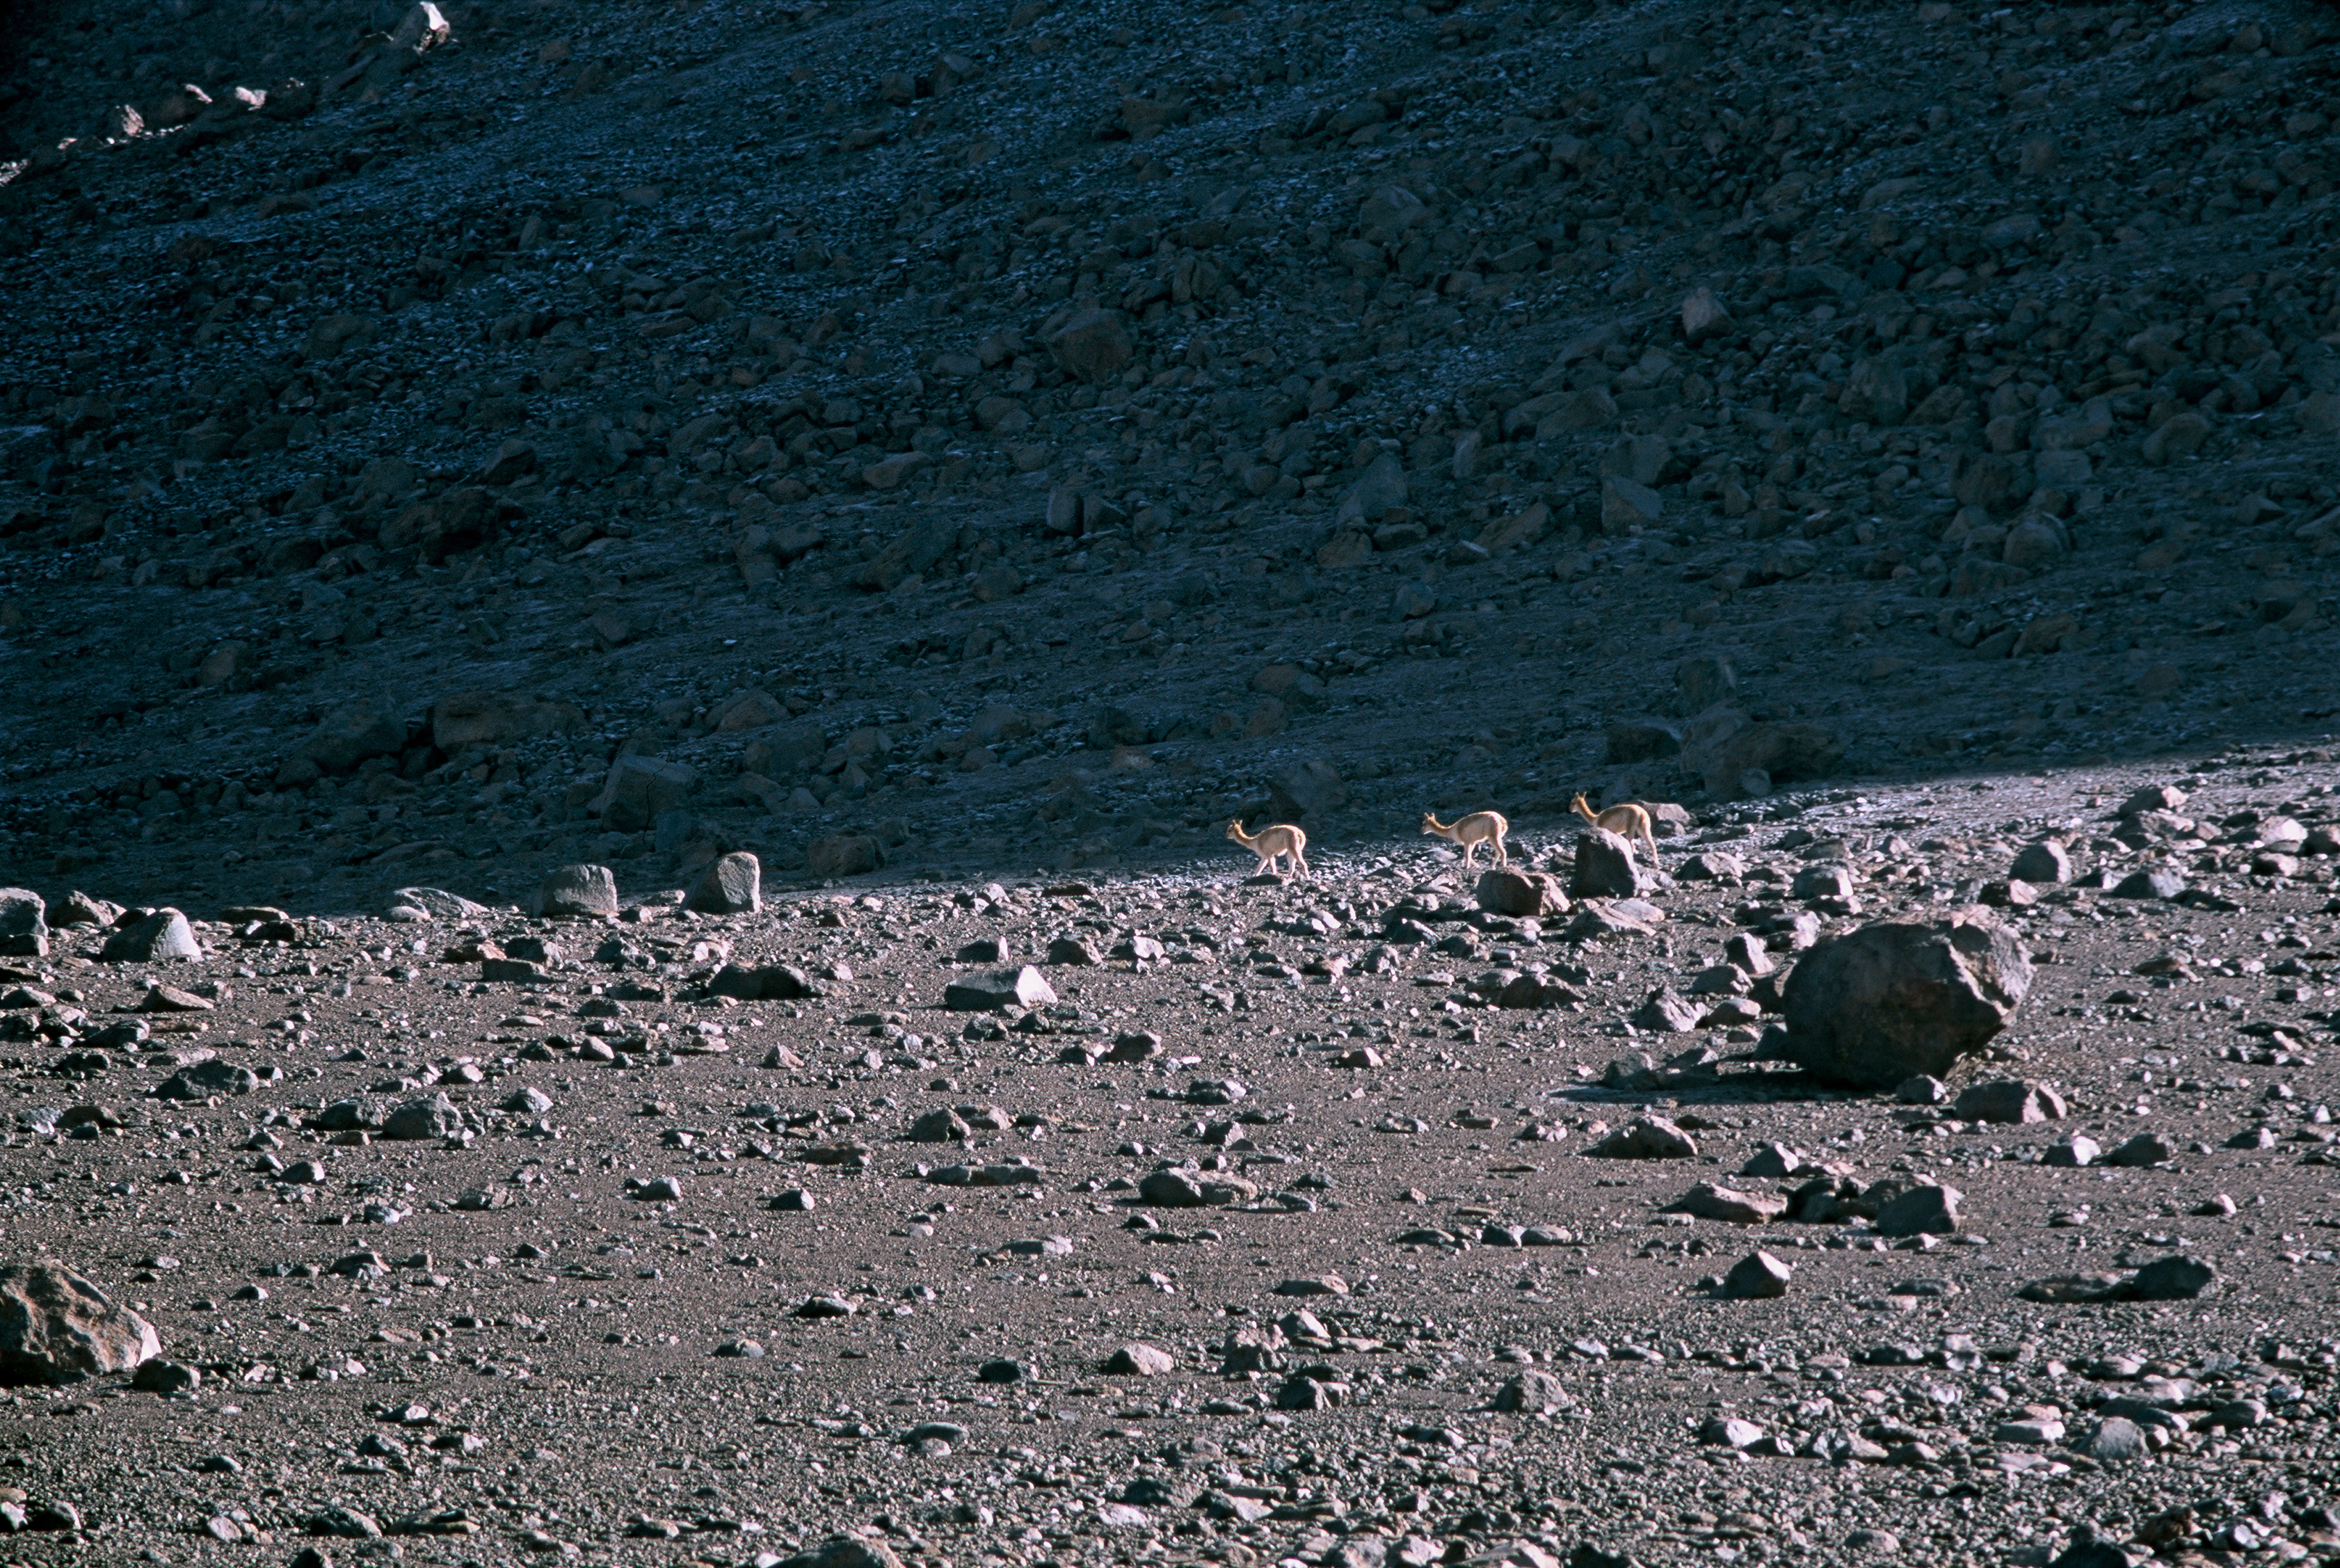

Vicuña herd

Life at high altitude. A vicuna herd at Chajnantor. Image taken in 2002.

Credit: ESO/H.H.Heyer